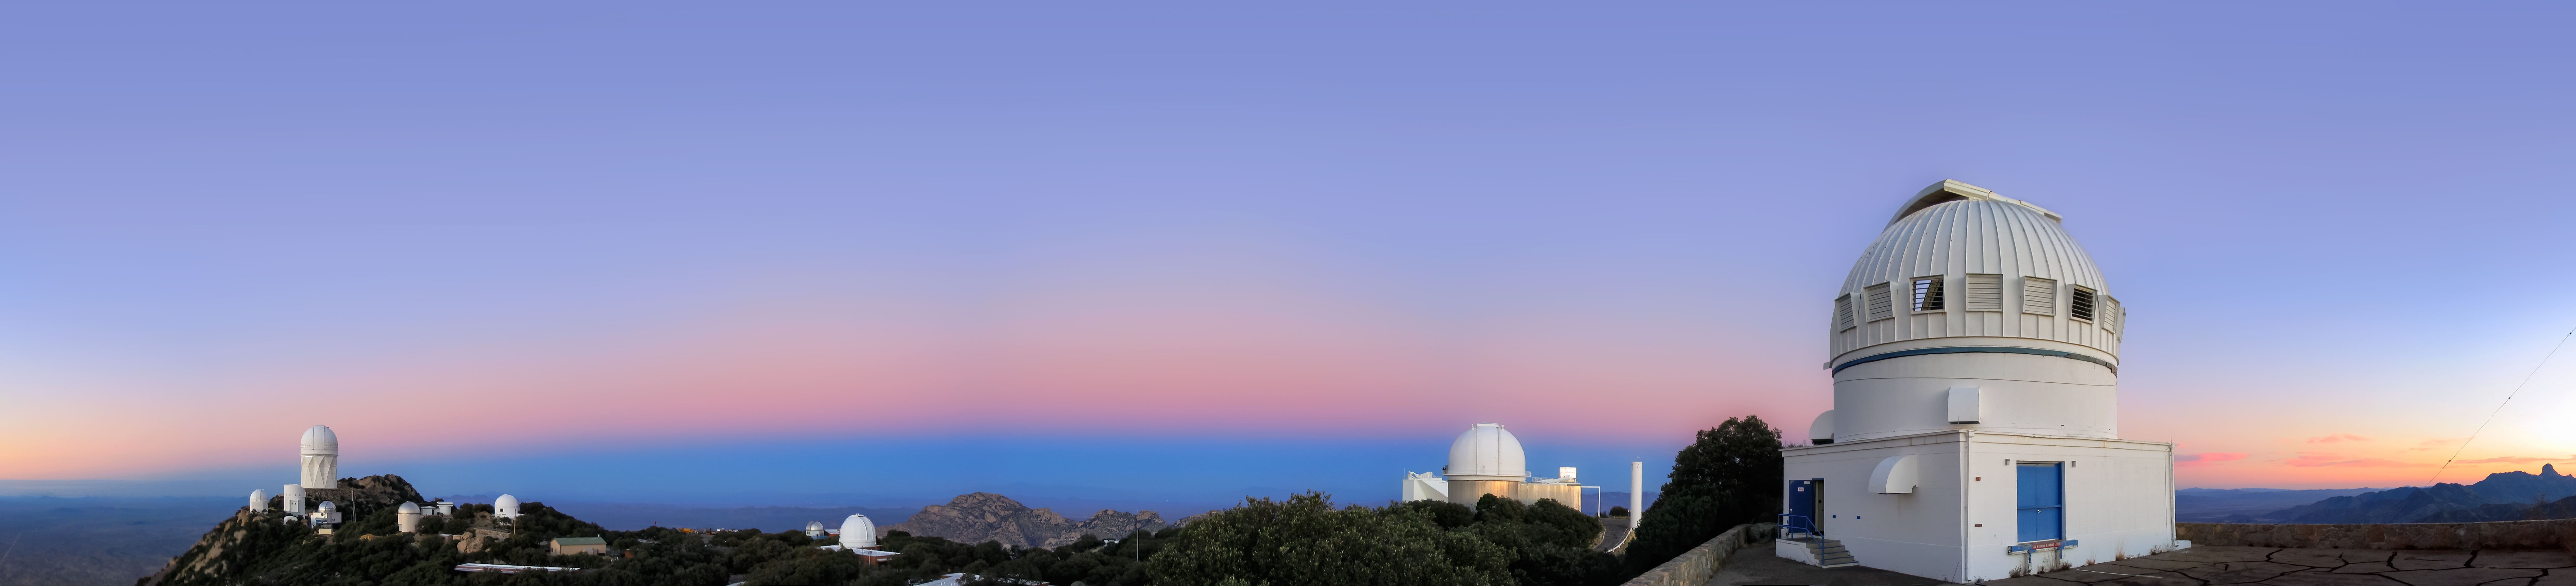

Kitt Peak at Dusk

Kitt Peak National Observatory (KPNO), a Program of NSF NOIRLab, is shown here at dusk. In the foreground is the WIYN 0.9-meter Telescope while standing prominently on the far left hilltop is the Nicholas U. Mayall 4-meter Telescope. The pinkish band near the horizon is known as the Belt of Venus, an atmospheric phenomenon created by sunlight scattered in Earth’s atmosphere shortly after sunset, right above the Earth Shadow.

NOIRLab operates the Mayall telescope on behalf of the US Department of Energy's Dark Energy Spectroscopic Instrument (DESI) survey. NOIRLab also hosts facilities belonging to a number of consortia that operate more than a dozen optical telescopes and two radio telescopes between them. KPNO is located 90 kilometers (56 miles) southwest of Tucson, Arizona, at an altitude of 2096 meters (6877 feet) in the Schuk Toak District on the Tohono O'odham Nation.

This image was taken before the 2022 Contreras Fire, which affected KPNO. Read more here.

Credit: KPNO/NOIRLab/NSF/AURA/T.A. Rector (University of Alaska Anchorage)